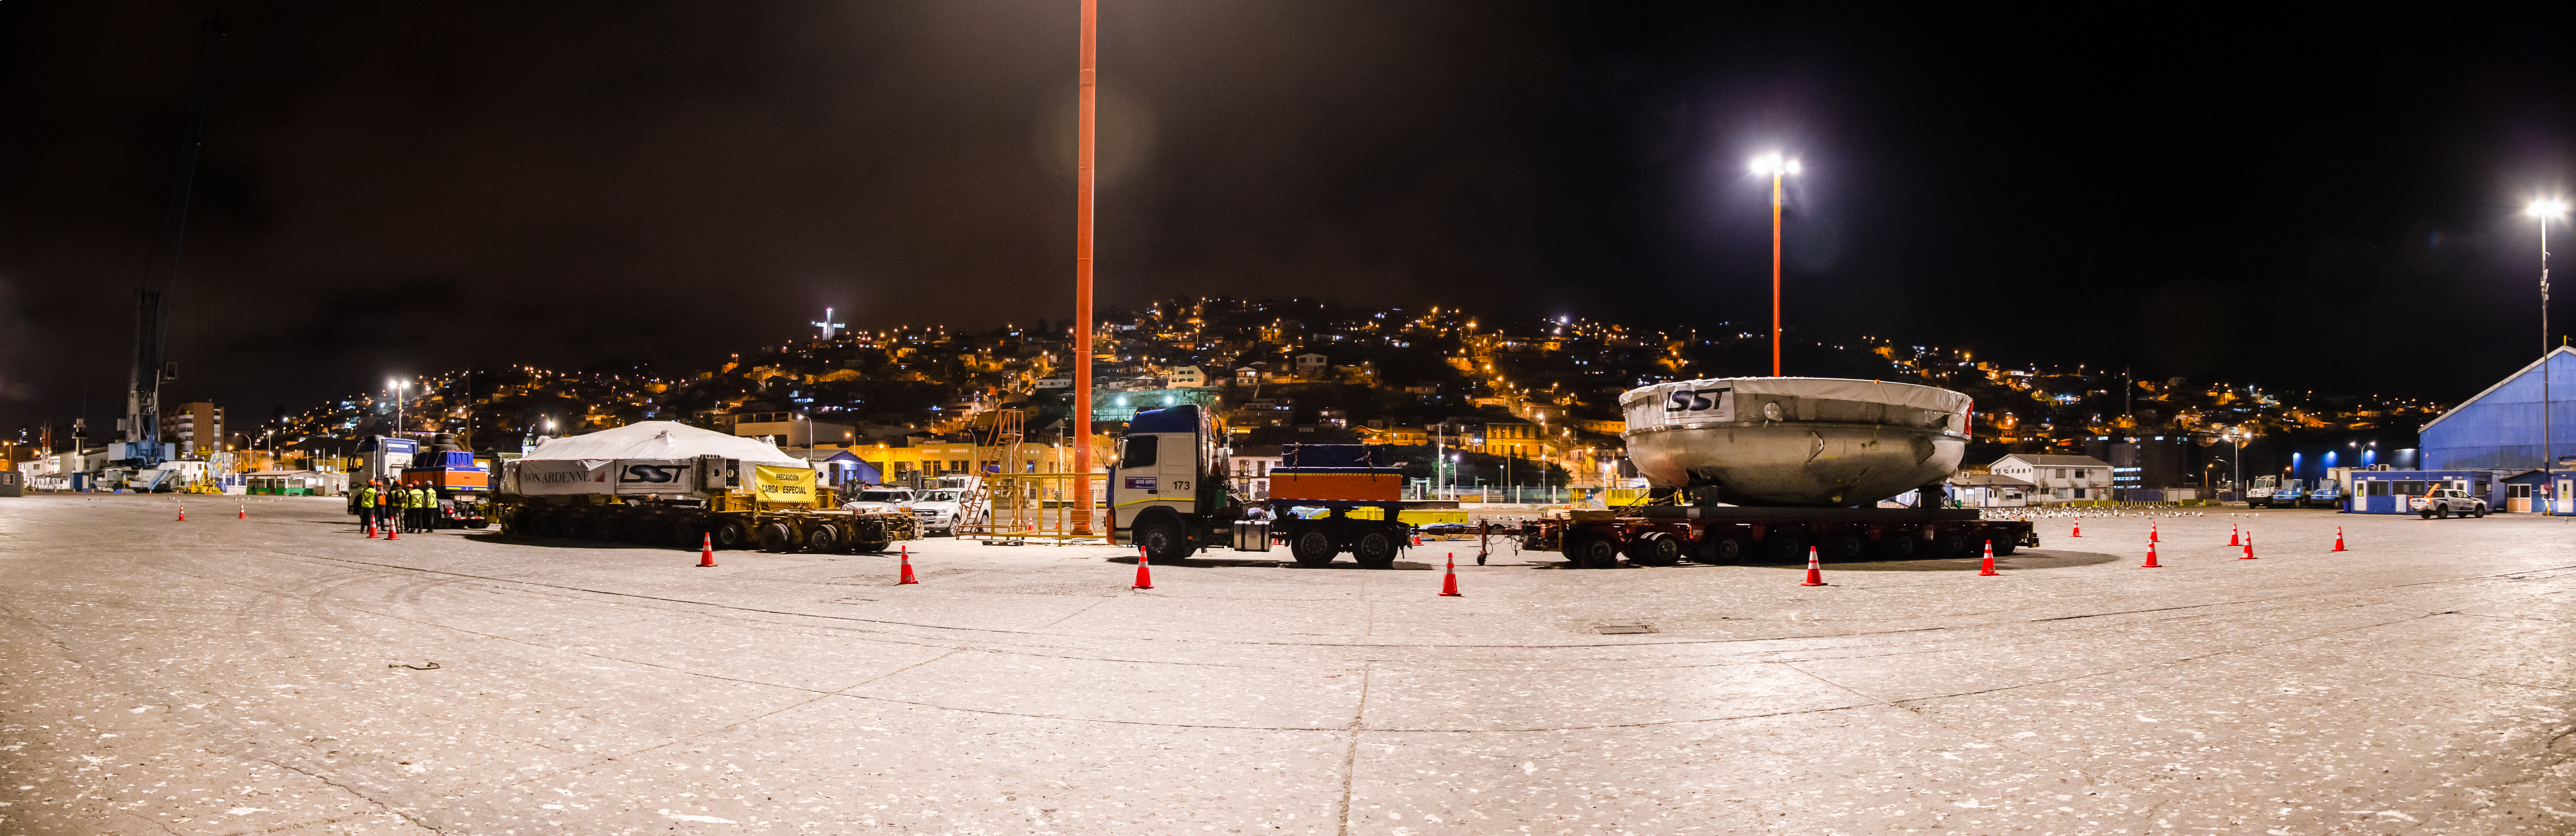

LSST Coating Chamber Transport

November 11, 2018 - The Coating Chamber for the Large Synoptic Survey Telescope (LSST) arrived on the summit of Cerro Pachón, safely completing a 15 week journey from Deggendorf, Germany, where it was constructed. The 128-ton Coating Chamber is the largest single piece of equipment to arrive at the LSST observatory site to date, and will soon be joined by the Telescope Mount Assembly (TMA), from Spain, and the 8.4-meter Primary/Tertiary (M1M3) Mirror, from the United States, which are expected to arrive in 2019.

Credit: Manuel Paredes/NSF/AURA/Gemini